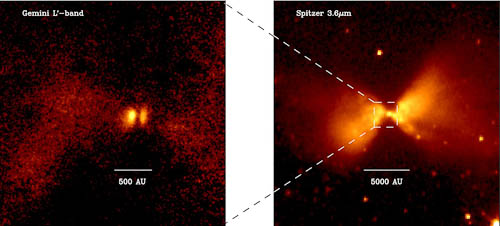

Gemini image of protostar L1527

Left is the Gemini NIRI image from geminiann10015a and the right is the Spitzer Space Telescope image taken at a similar wavelength 3.6 micron. The dashed boxes mark the region that the Gemini NIRI image covers encompassing the point-like feature in the Spitzer Space telescope image.

Credit: International Gemini Observatory/NOIRLab/NSF/AURA